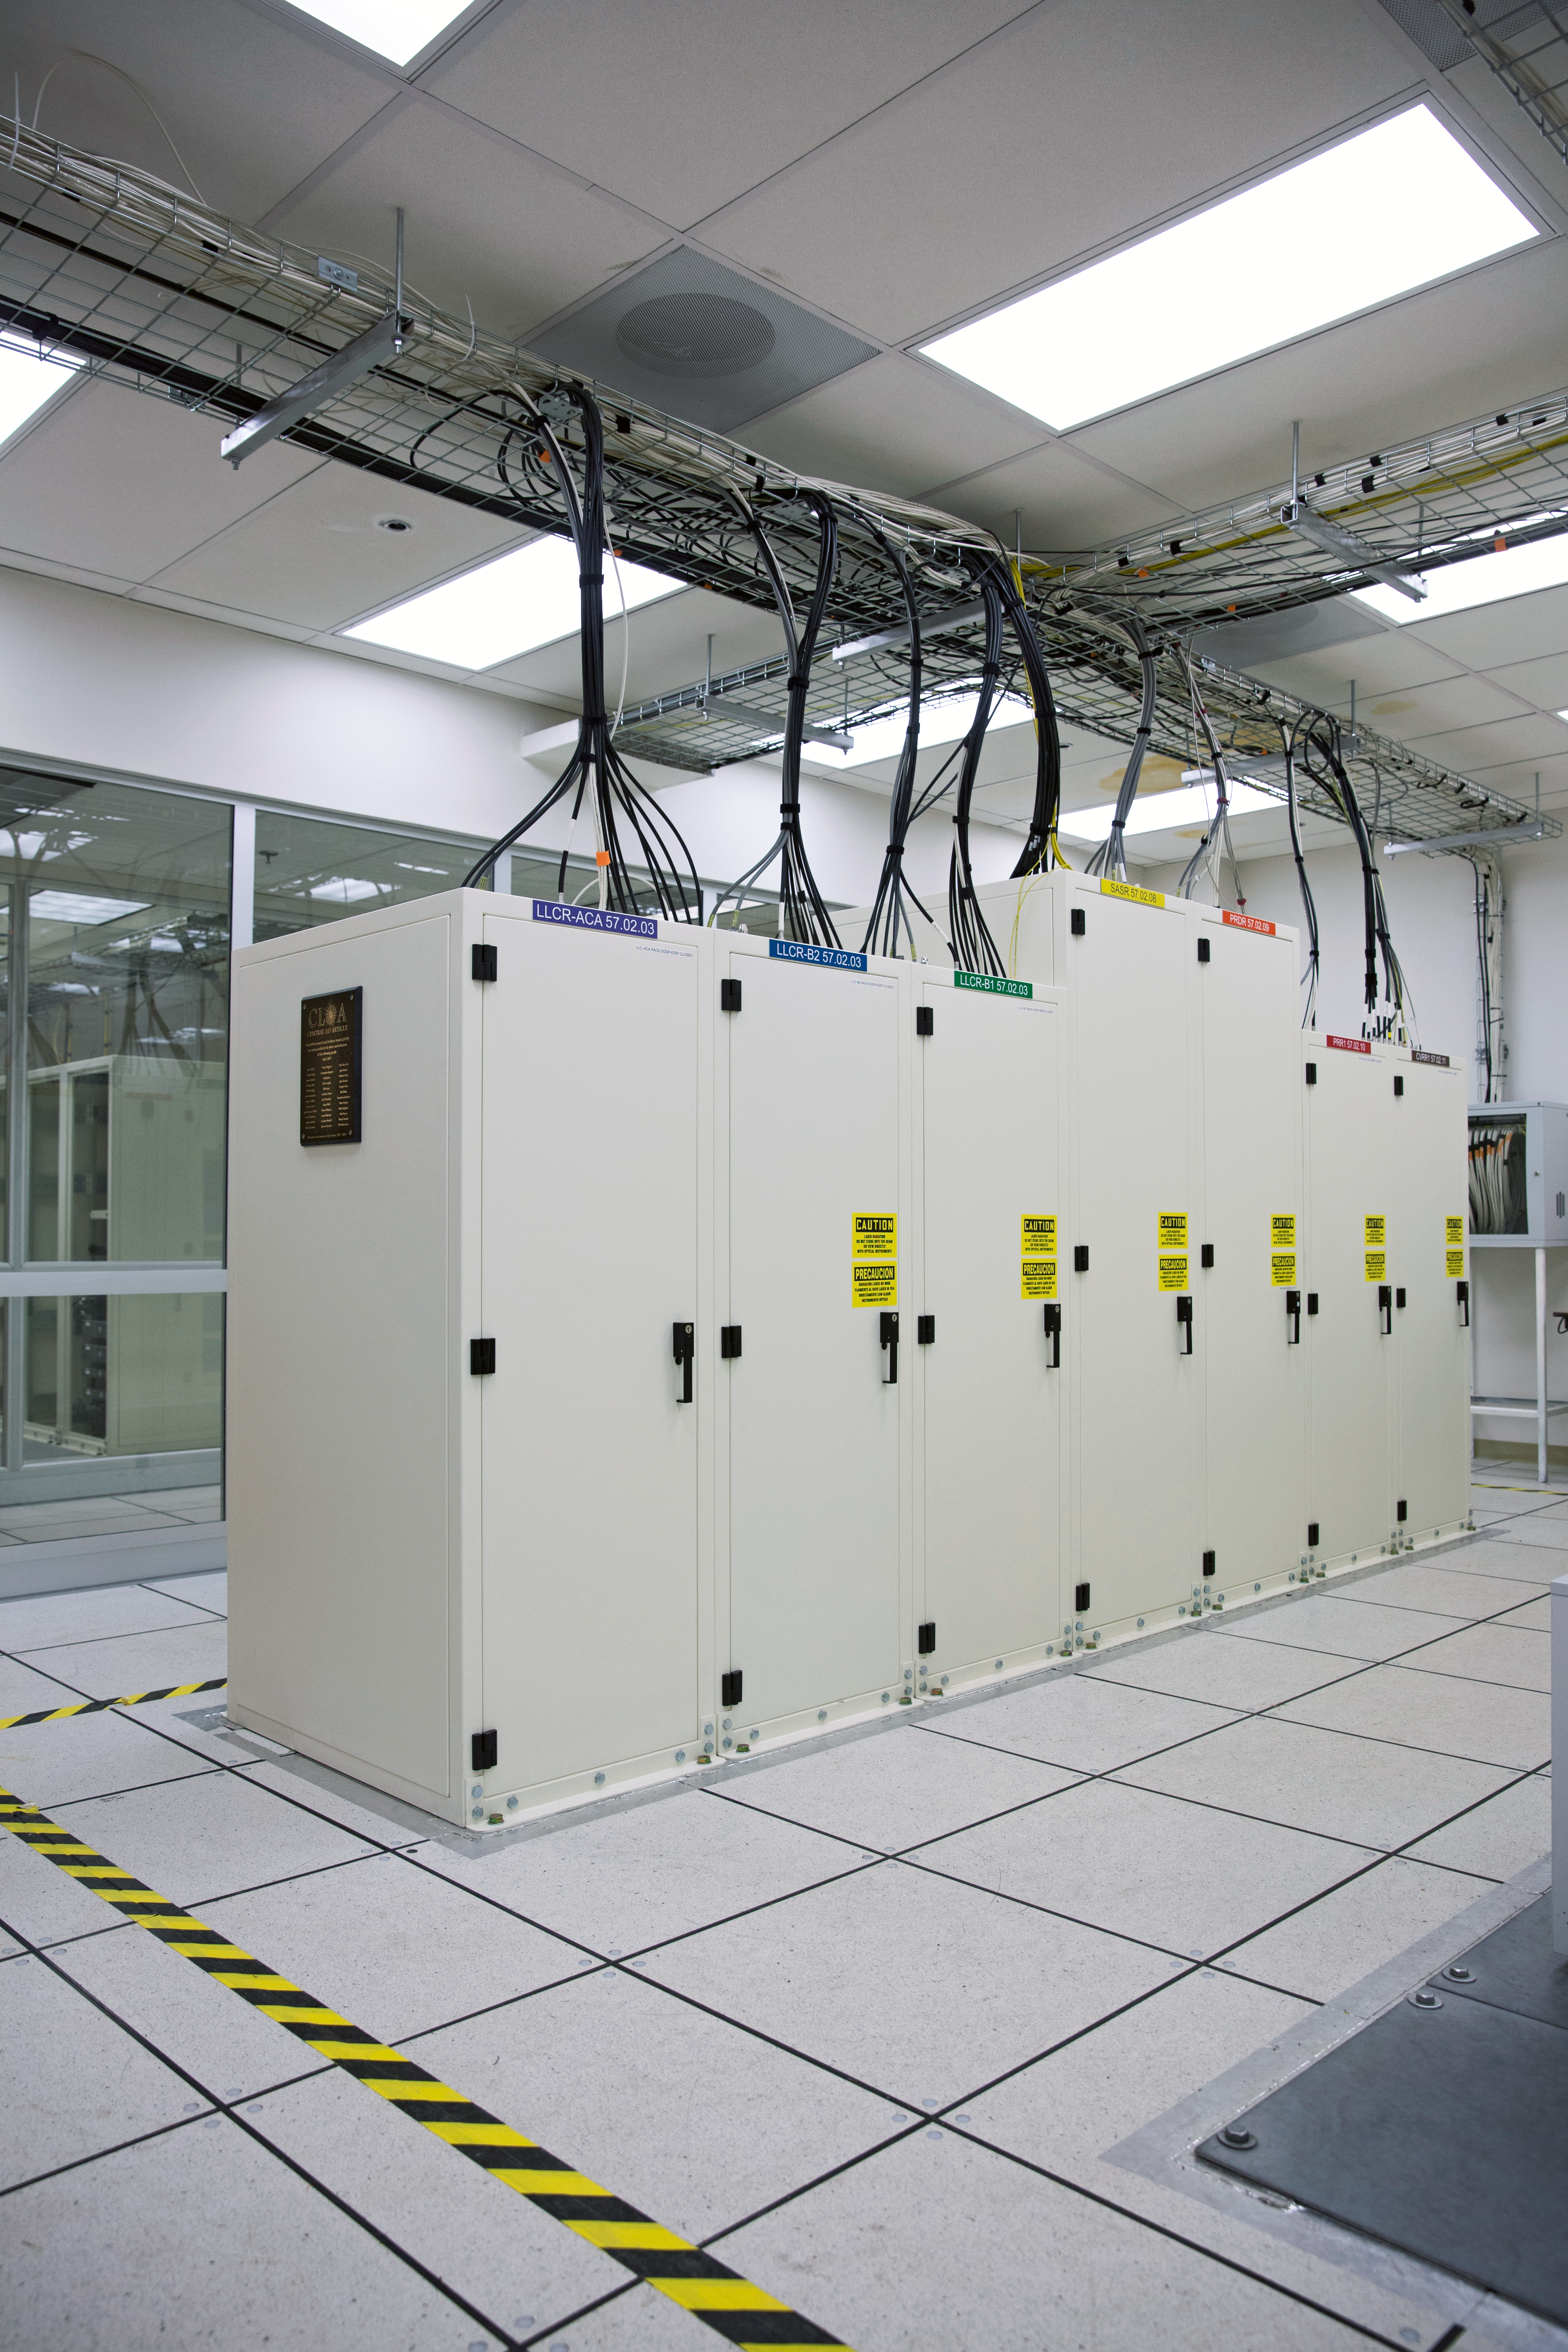

ALMA correlator

The ALMA correlator, one of the most powerful supercomputers in the world, has now been fully installed and tested at its remote, high altitude site in the Andes of northern Chile. This view shows lights glowing on some of the racks of the correlator in the ALMA Array Operations Site Technical Building. This photograph shows one of four quadrants of the correlator. The full system has four identical quadrants, with over 134 million processors, performing up to 17 quadrillion operations per second.

Credit: ESO/S. Fandango